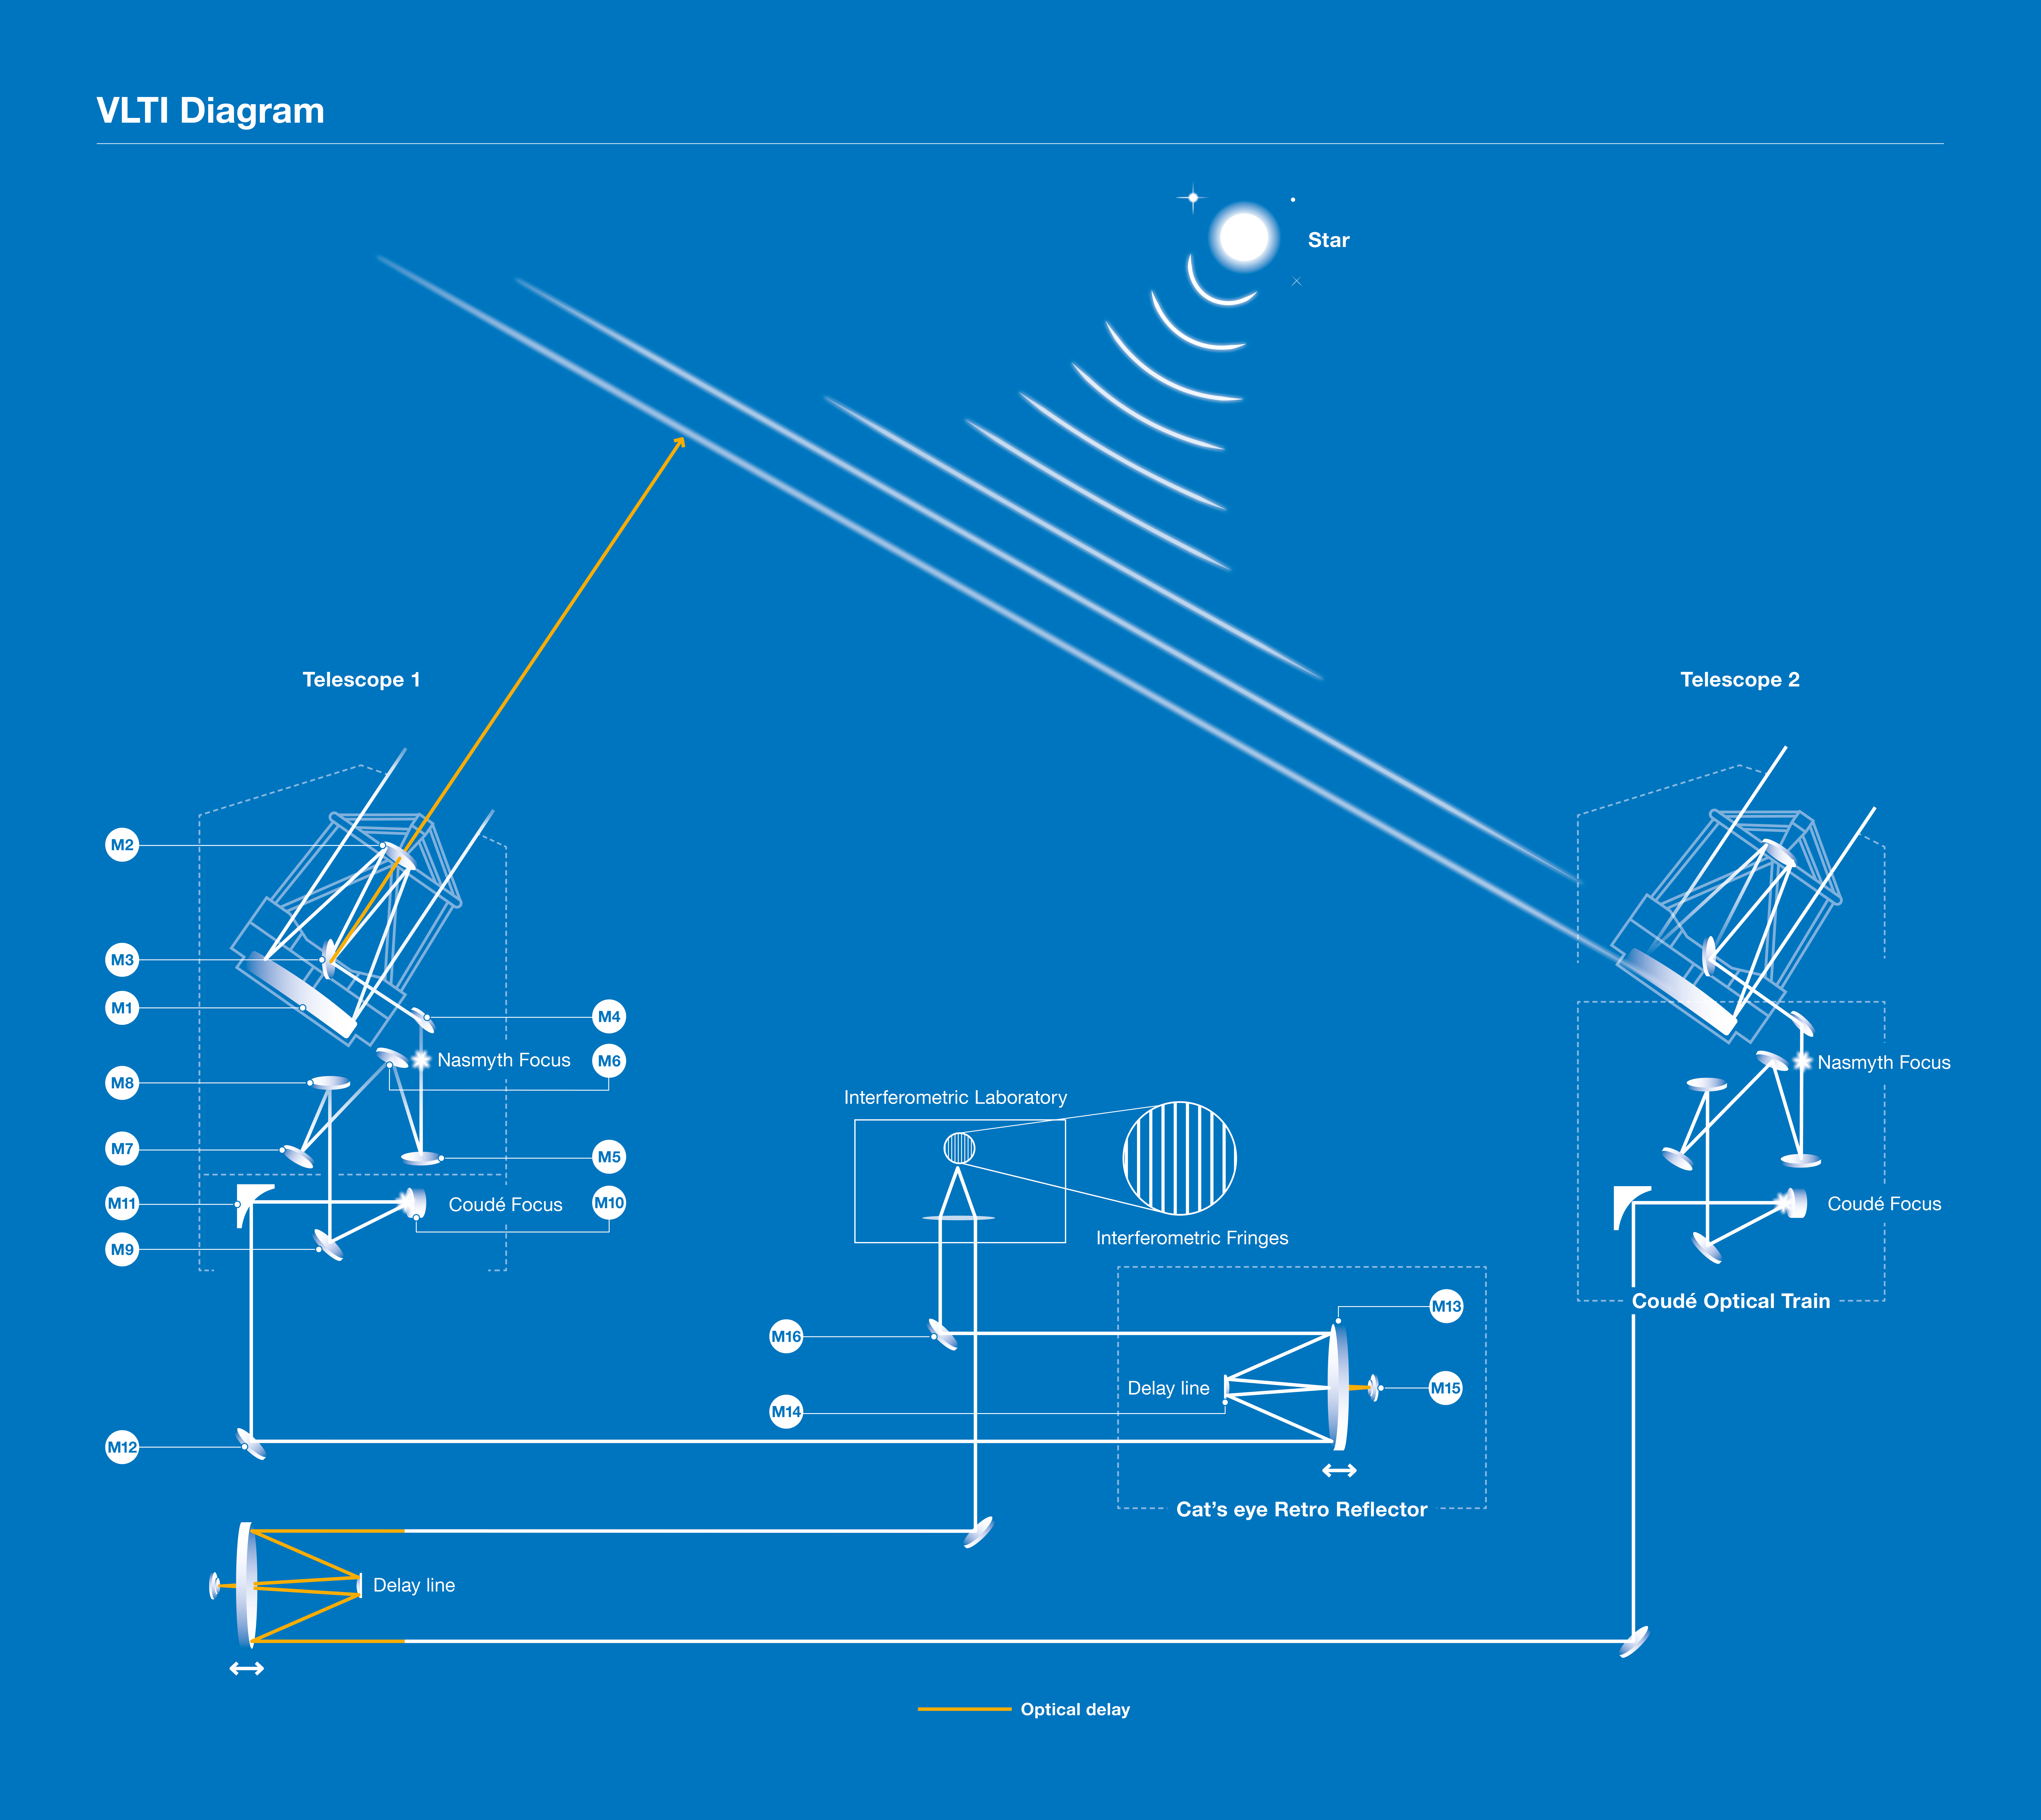

VLT interferometer principle

Schematic lay-out of the VLT Interferometer. The light from a distant celestial objects enters two of the VLT telescopes and is reflected by the various mirrors into the Interferometric Tunnel, below the observing platform on the top of Paranal. Two Delay Lines with moveable carriages continuously adjust the length of the paths so that the two beams interfere constructively and produce fringes at the interferometric focus in the laboratory.

Credit: ESO/D. Catricheo